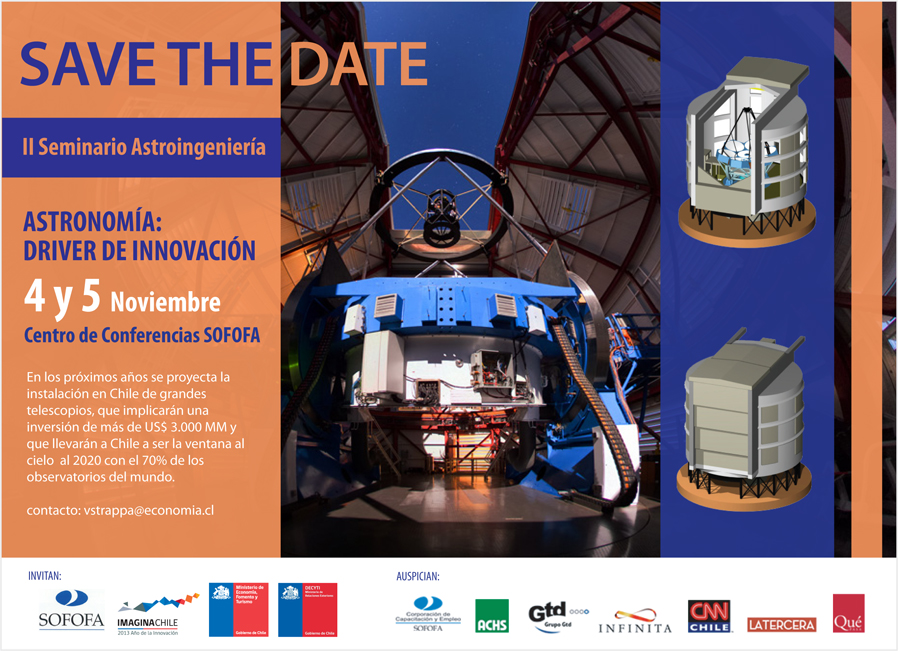

Poster of II edition of the Seminar on Astro-Engineering

Poster of II edition of the Seminar on Astro-Engineering

Credit: Ministerio de Economía